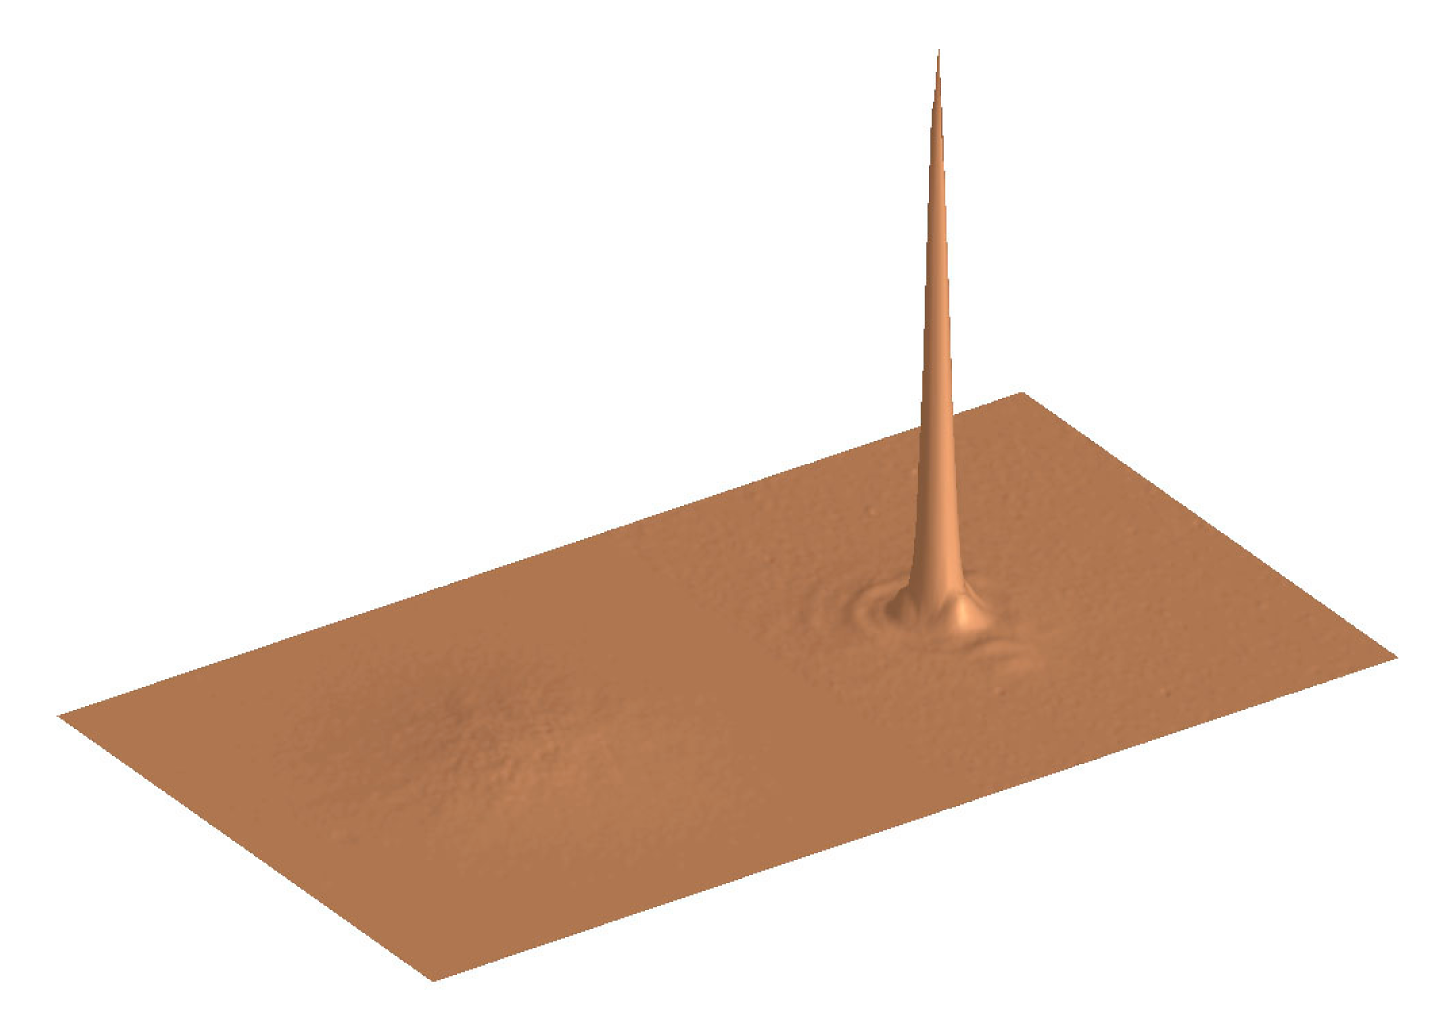

3-D plot of HIC 69495 images (without and with AO correction)

This 3-D plot demonstrates the tremendous gain in peak intensity of the AO image (right) in peak intensity as compared to "open-loop" image (the "noise" to the left) obtained without the benefit of AO.

Credit: ESO